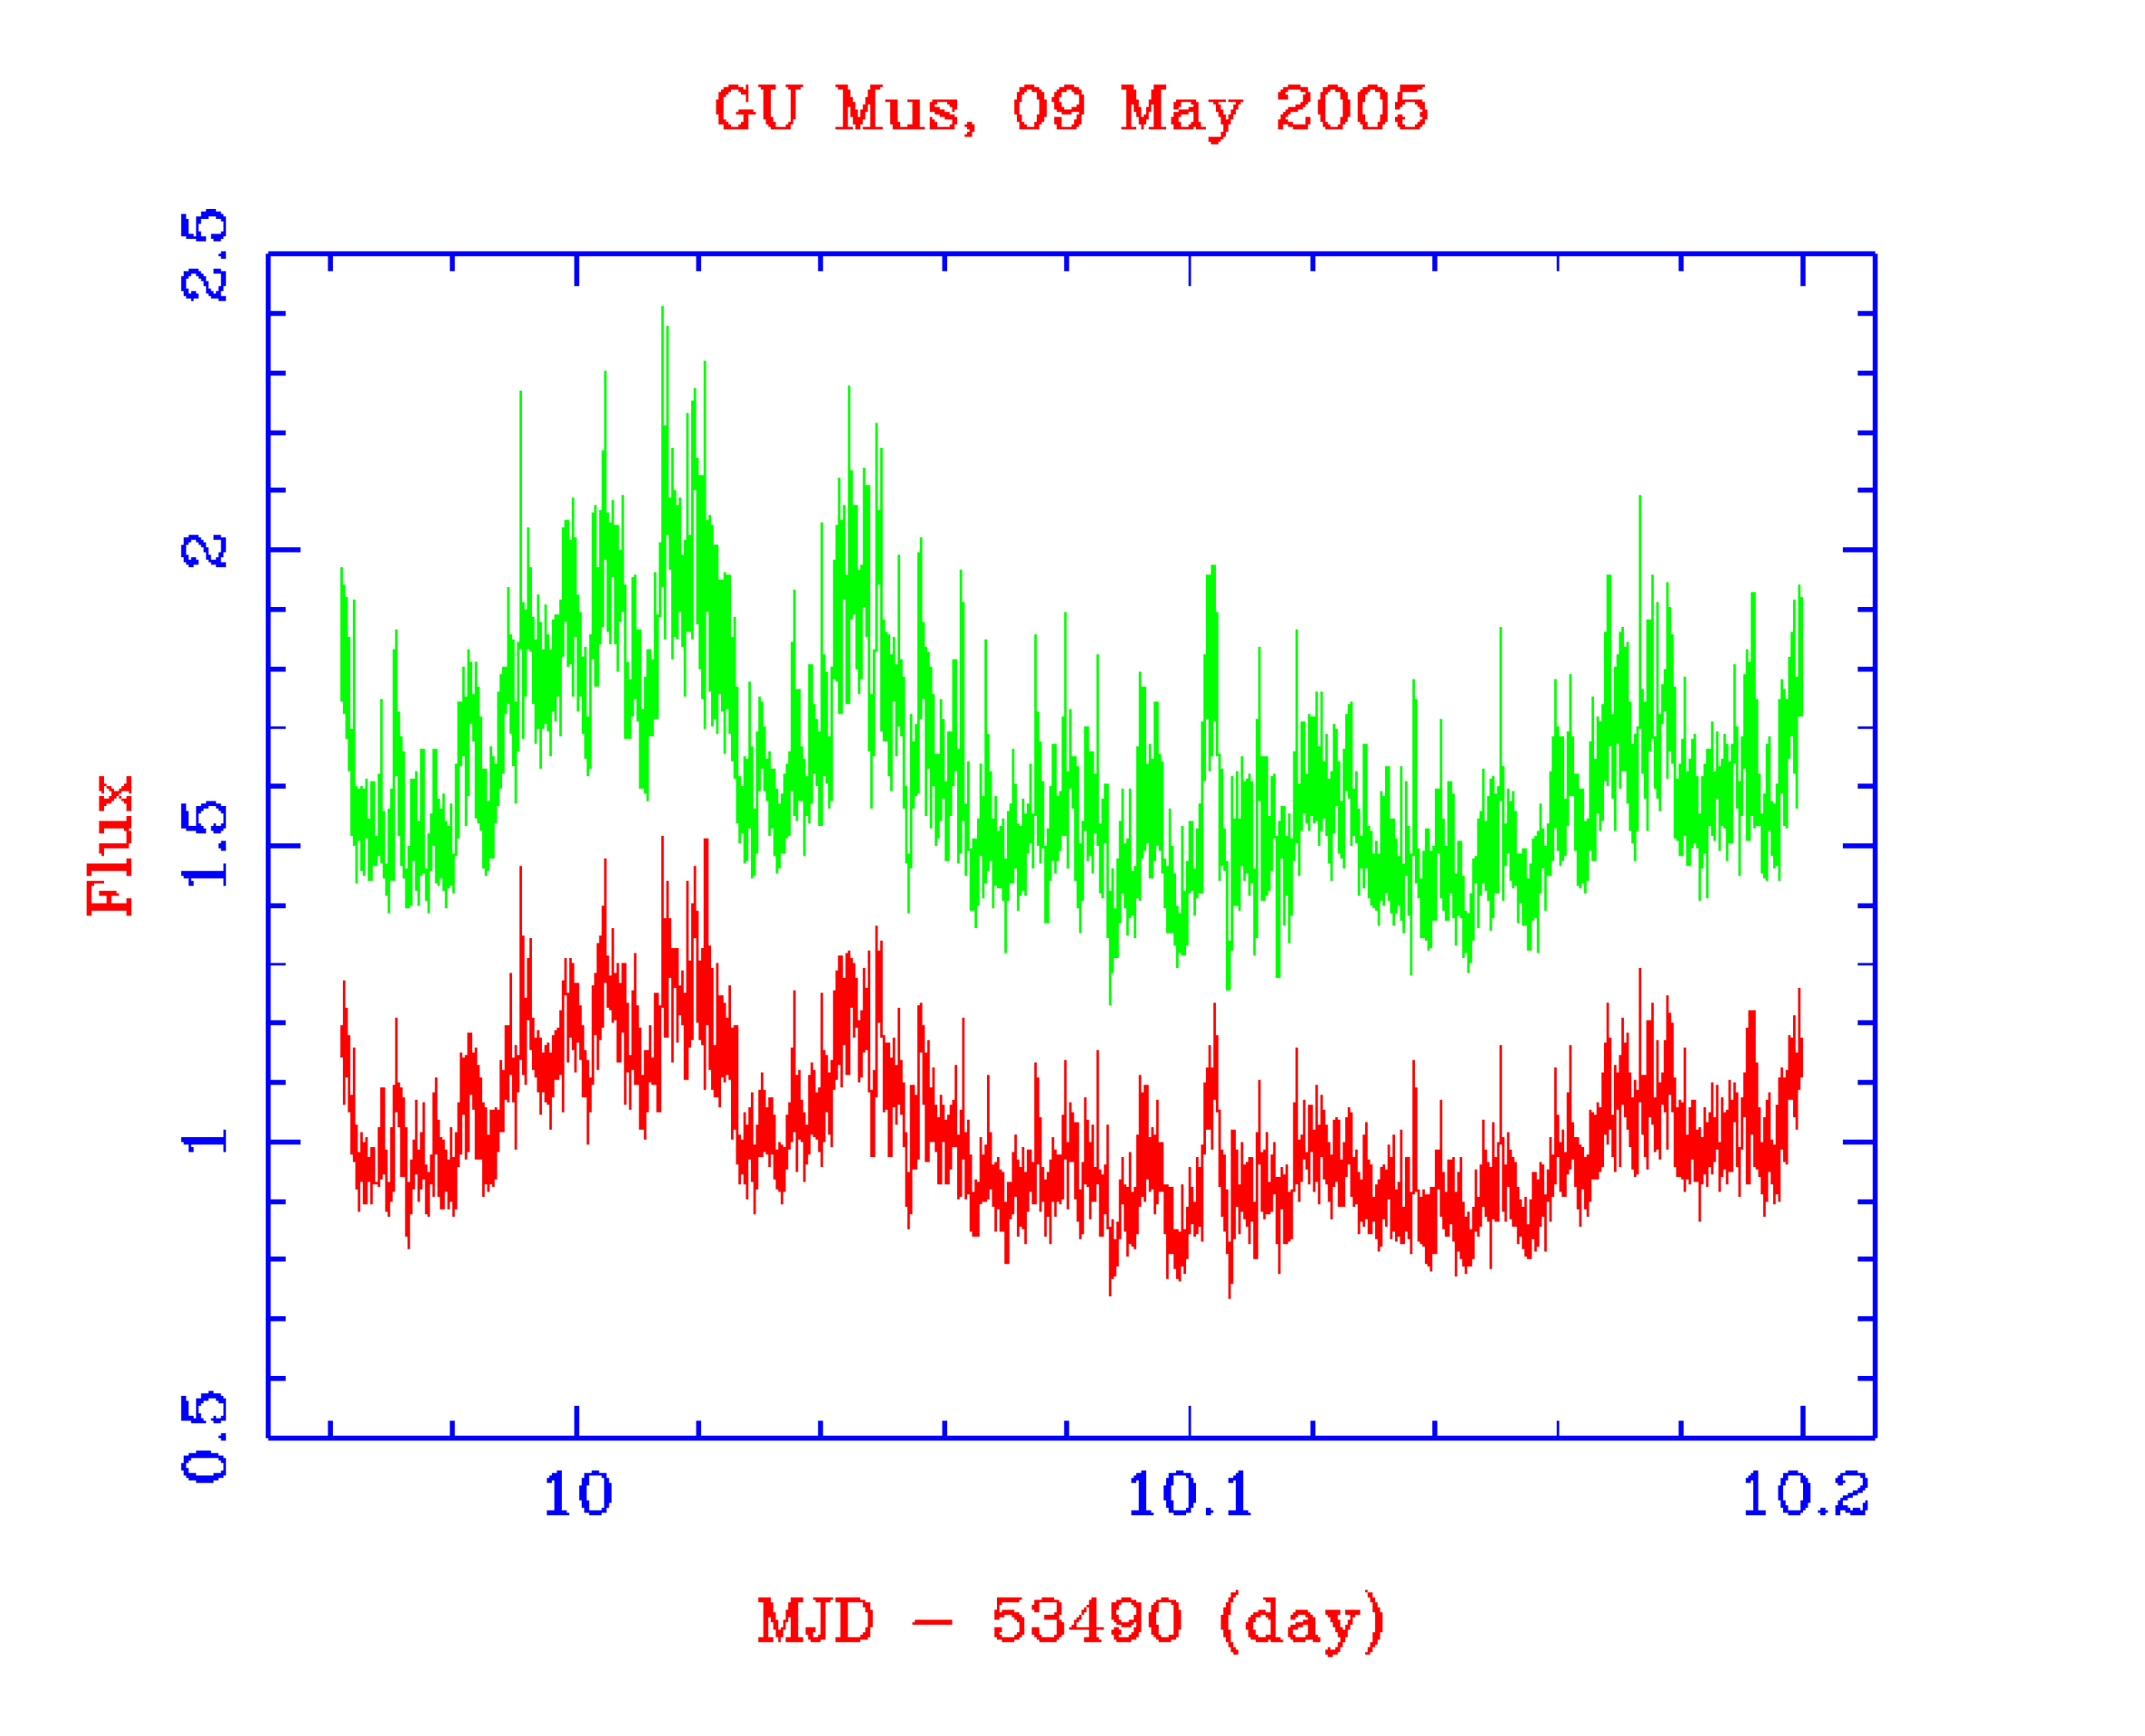

Light curves of the black-hole GU Muscae

Early scientific highlight from the first few nights of the ULTRACAM observing campaign on the Very Large Telescope: light curves in the i''- (red) and g''-band (green) of the quiescent black-hole X-ray transient GU Muscae. This object consists of a black hole in a 10-hour orbit with a normal solar-like star. The black hole is surrounded by an accretion disc of material transferred from the solar-like star. As this material accretes onto the black hole, energy is released, and this is evident from the large-amplitude flares visible in the light curves. What was not expected, however, is the series of sharp spikes that can be seen, and which are separated by approximately 7 minutes. Such a stable signal must be tied to a relatively stable structure in the accretion disc.

Credit: ESO